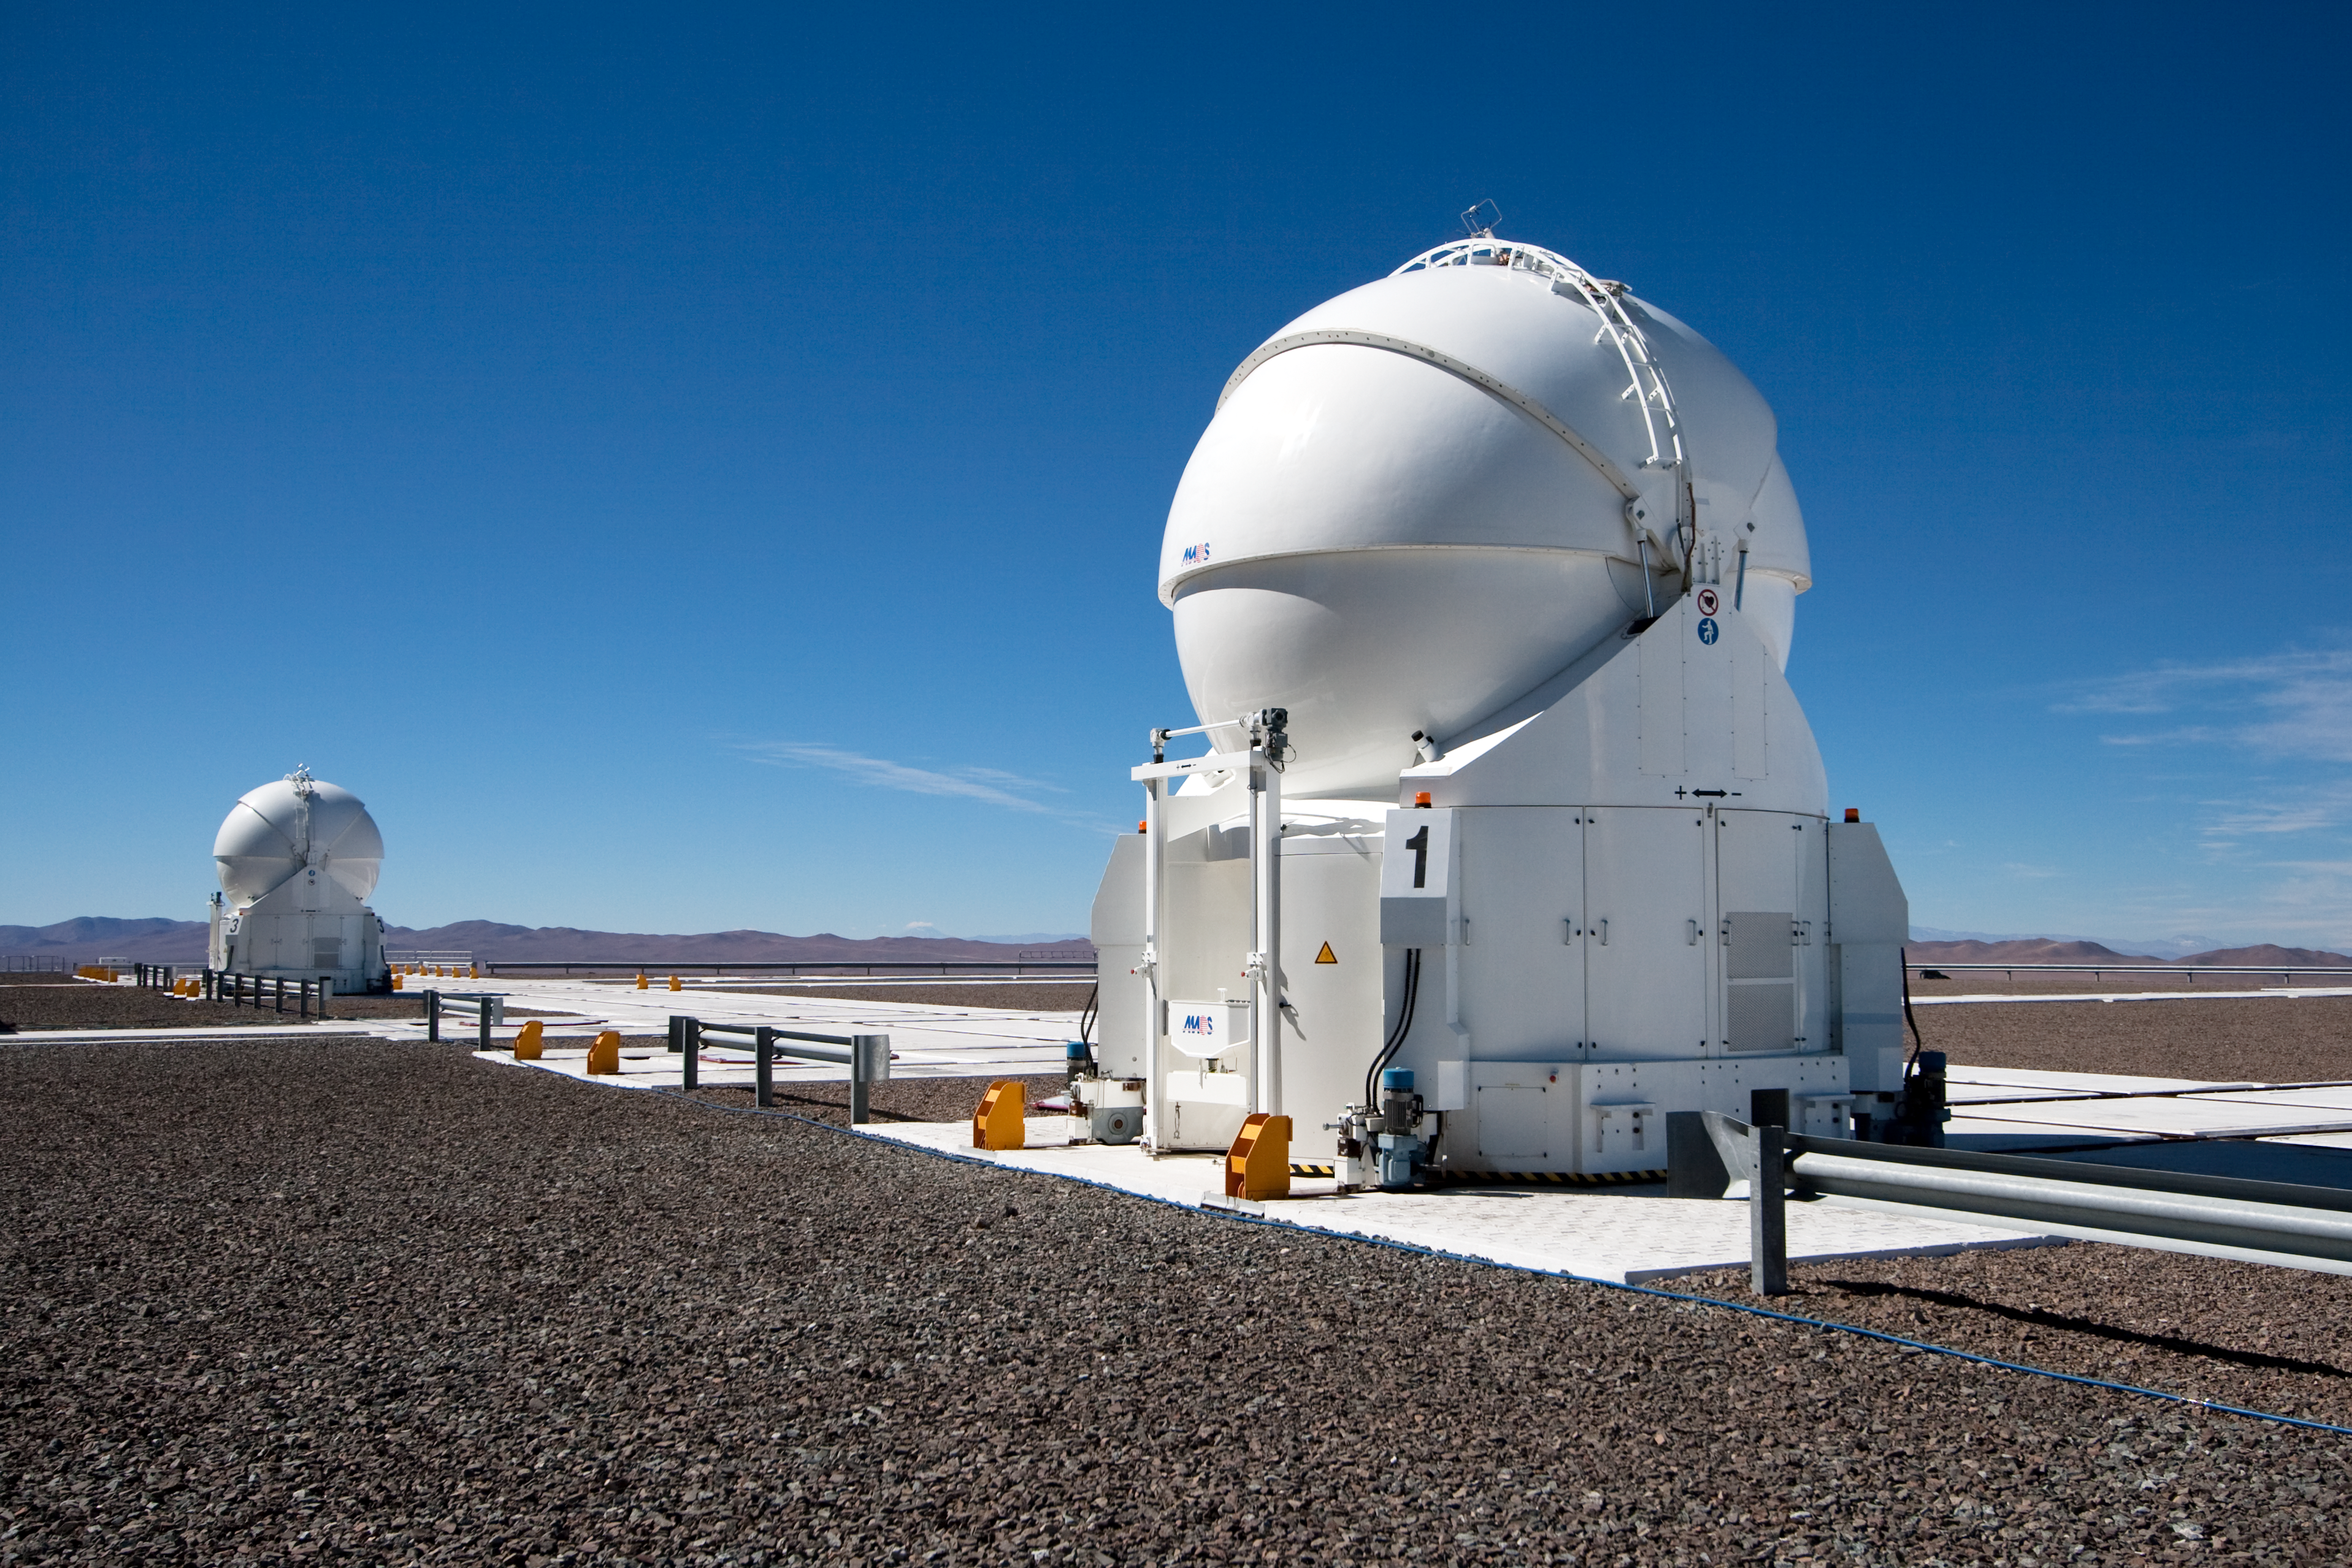

Transporting an Auxiliary Telescope

ESO astronomer Yuri Beletsky captured images of the transport of one of the 1.8-metre Auxiliary Telescopes (AT) that compose, together with their larger 8.2-metre companions, ESO’s Very Large Telescope (VLT) array. The AT was moved with the utmost care from the base camp, where it had been undergoing maintenance, including the recoating of its mirrors, back to the VLT platform on top of Cerro Paranal.

The ATs form part of the VLT Interferometer (VLTI), allowing this unique facility to operate every night. The ATs are mounted on tracks and can be moved between precisely defined observing positions, collecting light that is then combined in the VLTI. The ATs are very unusual telescopes, as they are self-contained in individual ultra-compact protective domes, and travel with their own electronics, ventilation, hydraulics and cooling systems. Each AT has a transporter that lifts the telescope and moves it from one position to the next. Although for the transfer down to base camp, ESO engineers and technicians rely on a more traditional means of transport, the truck.

Credit: ESO/Y. Beletsky